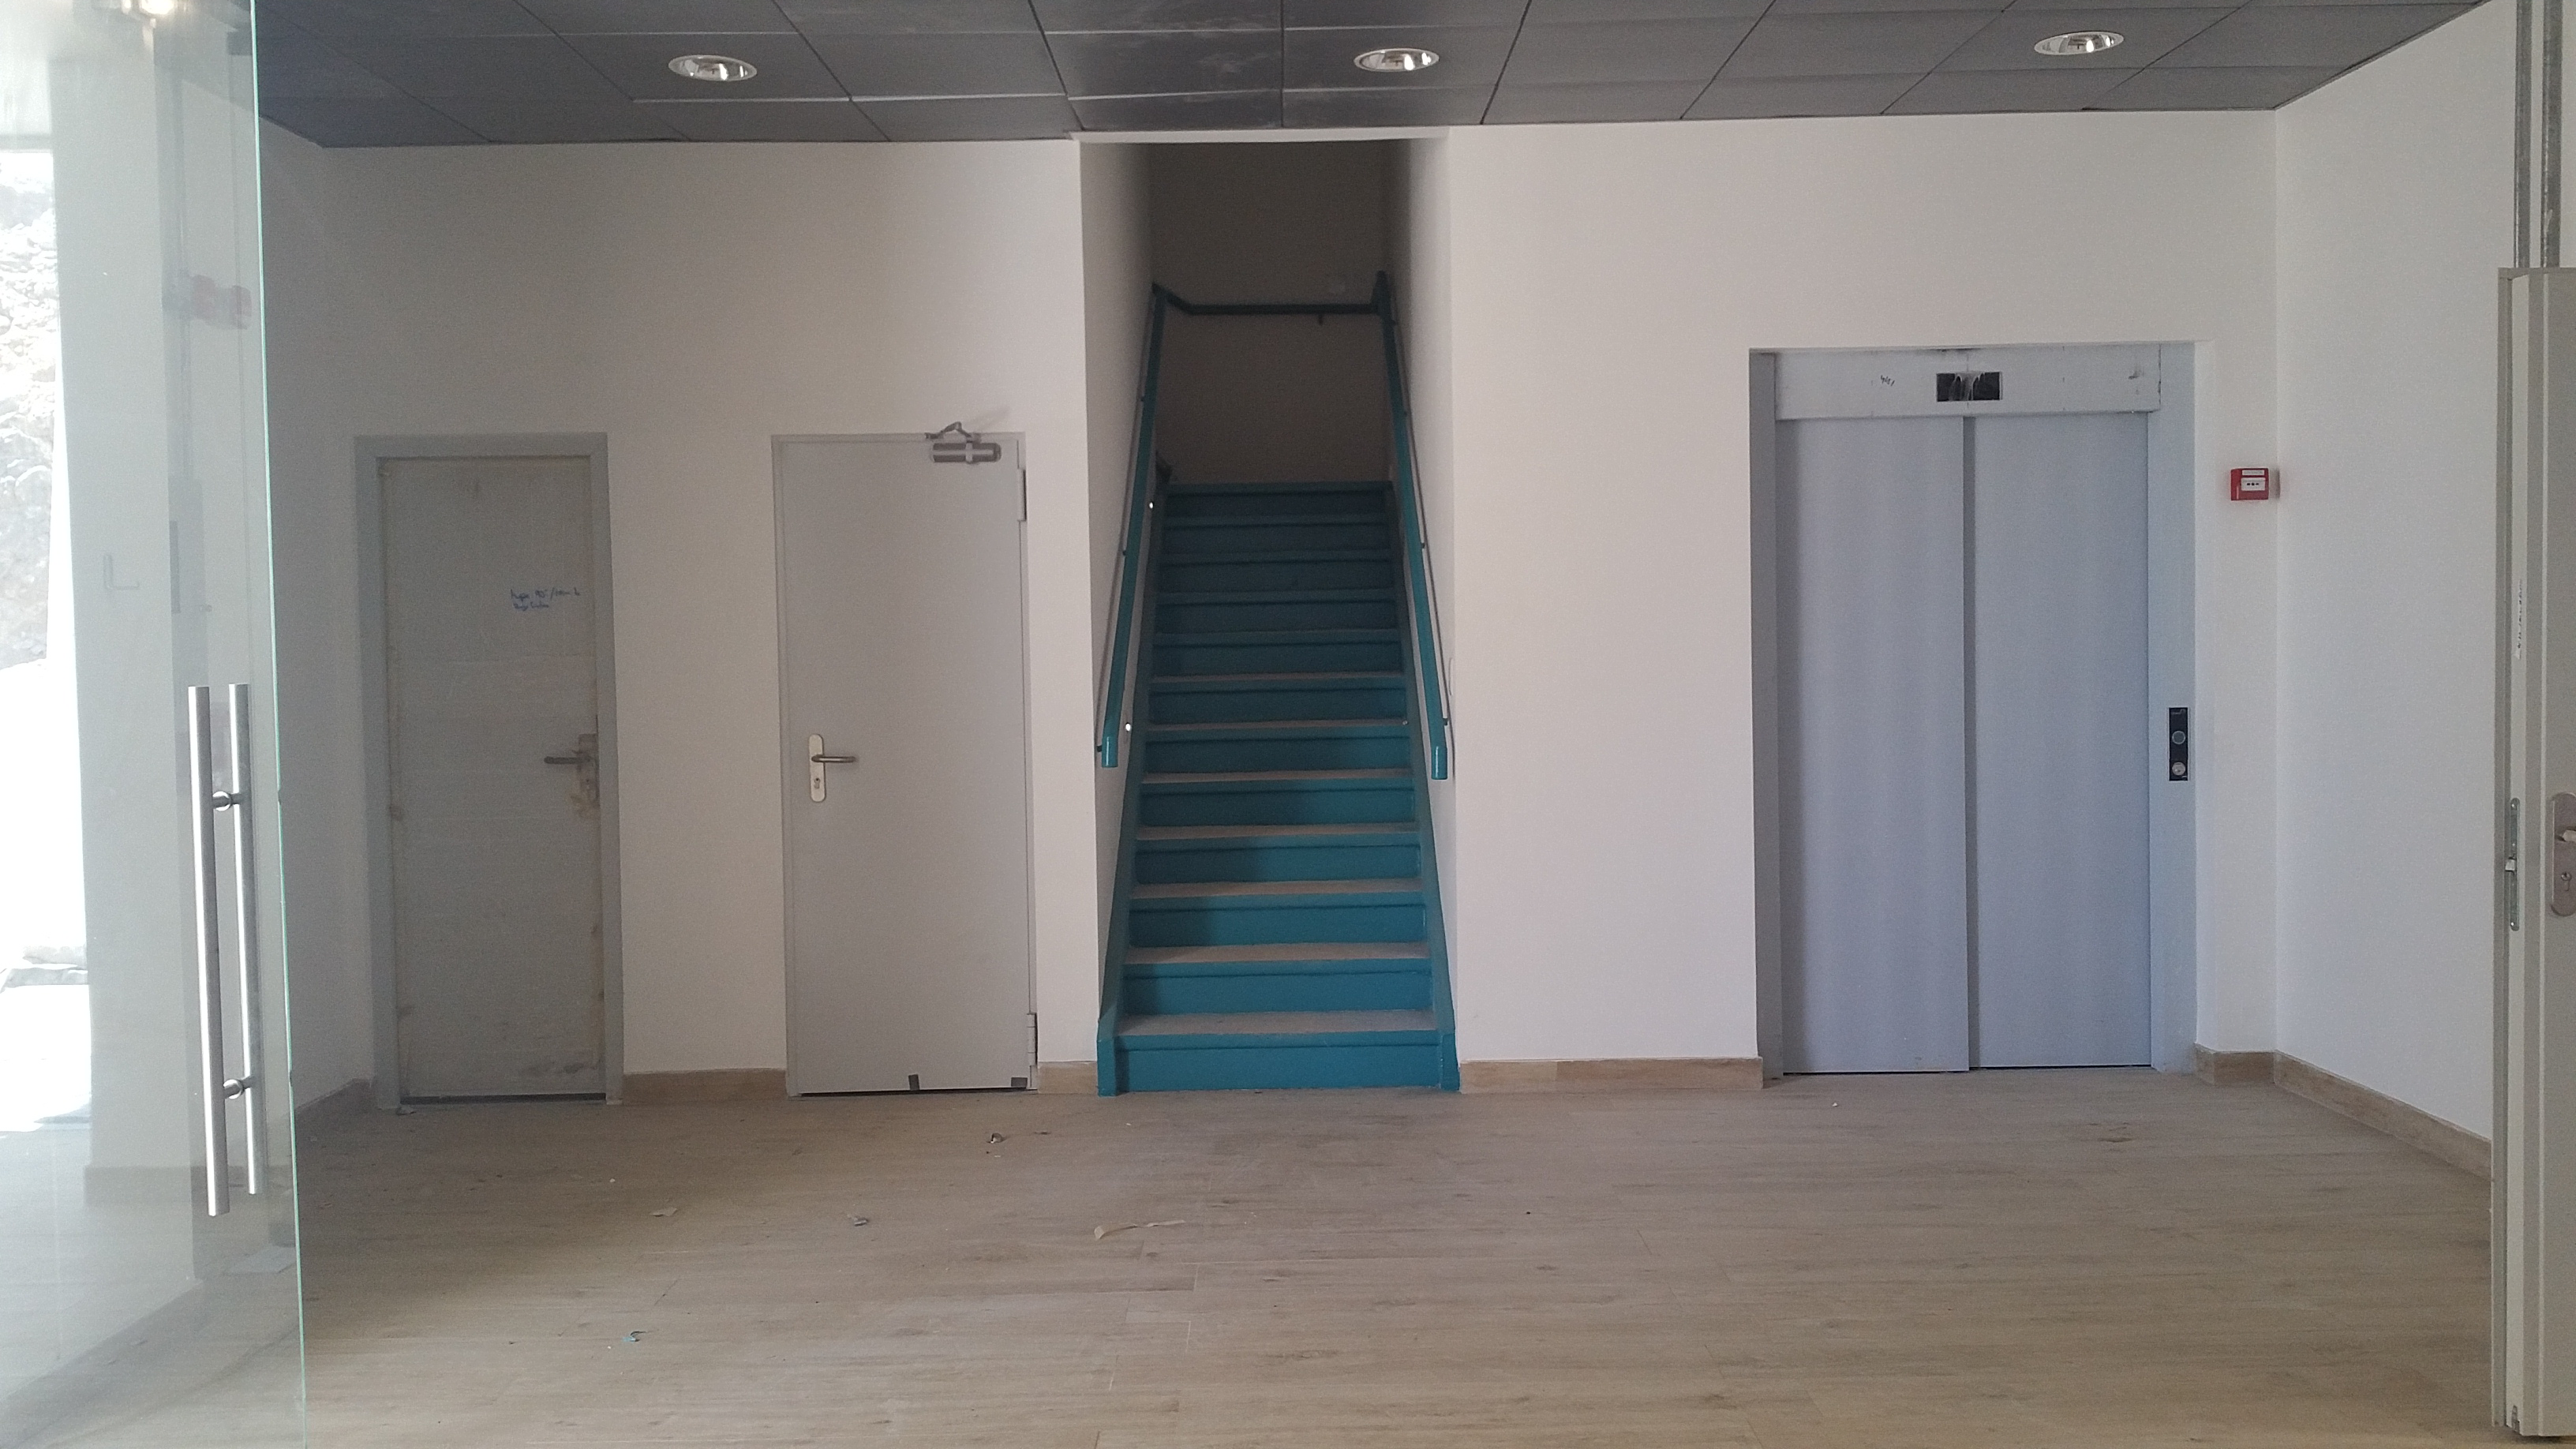

Summit Facilty Entry Area

Upon entry to level 1 of the Summit Facility there is space to congregate for guest briefings before either going up the stairs or taking the elevator to floors above.

Credit: Rubin Observatory/NSF/AURA